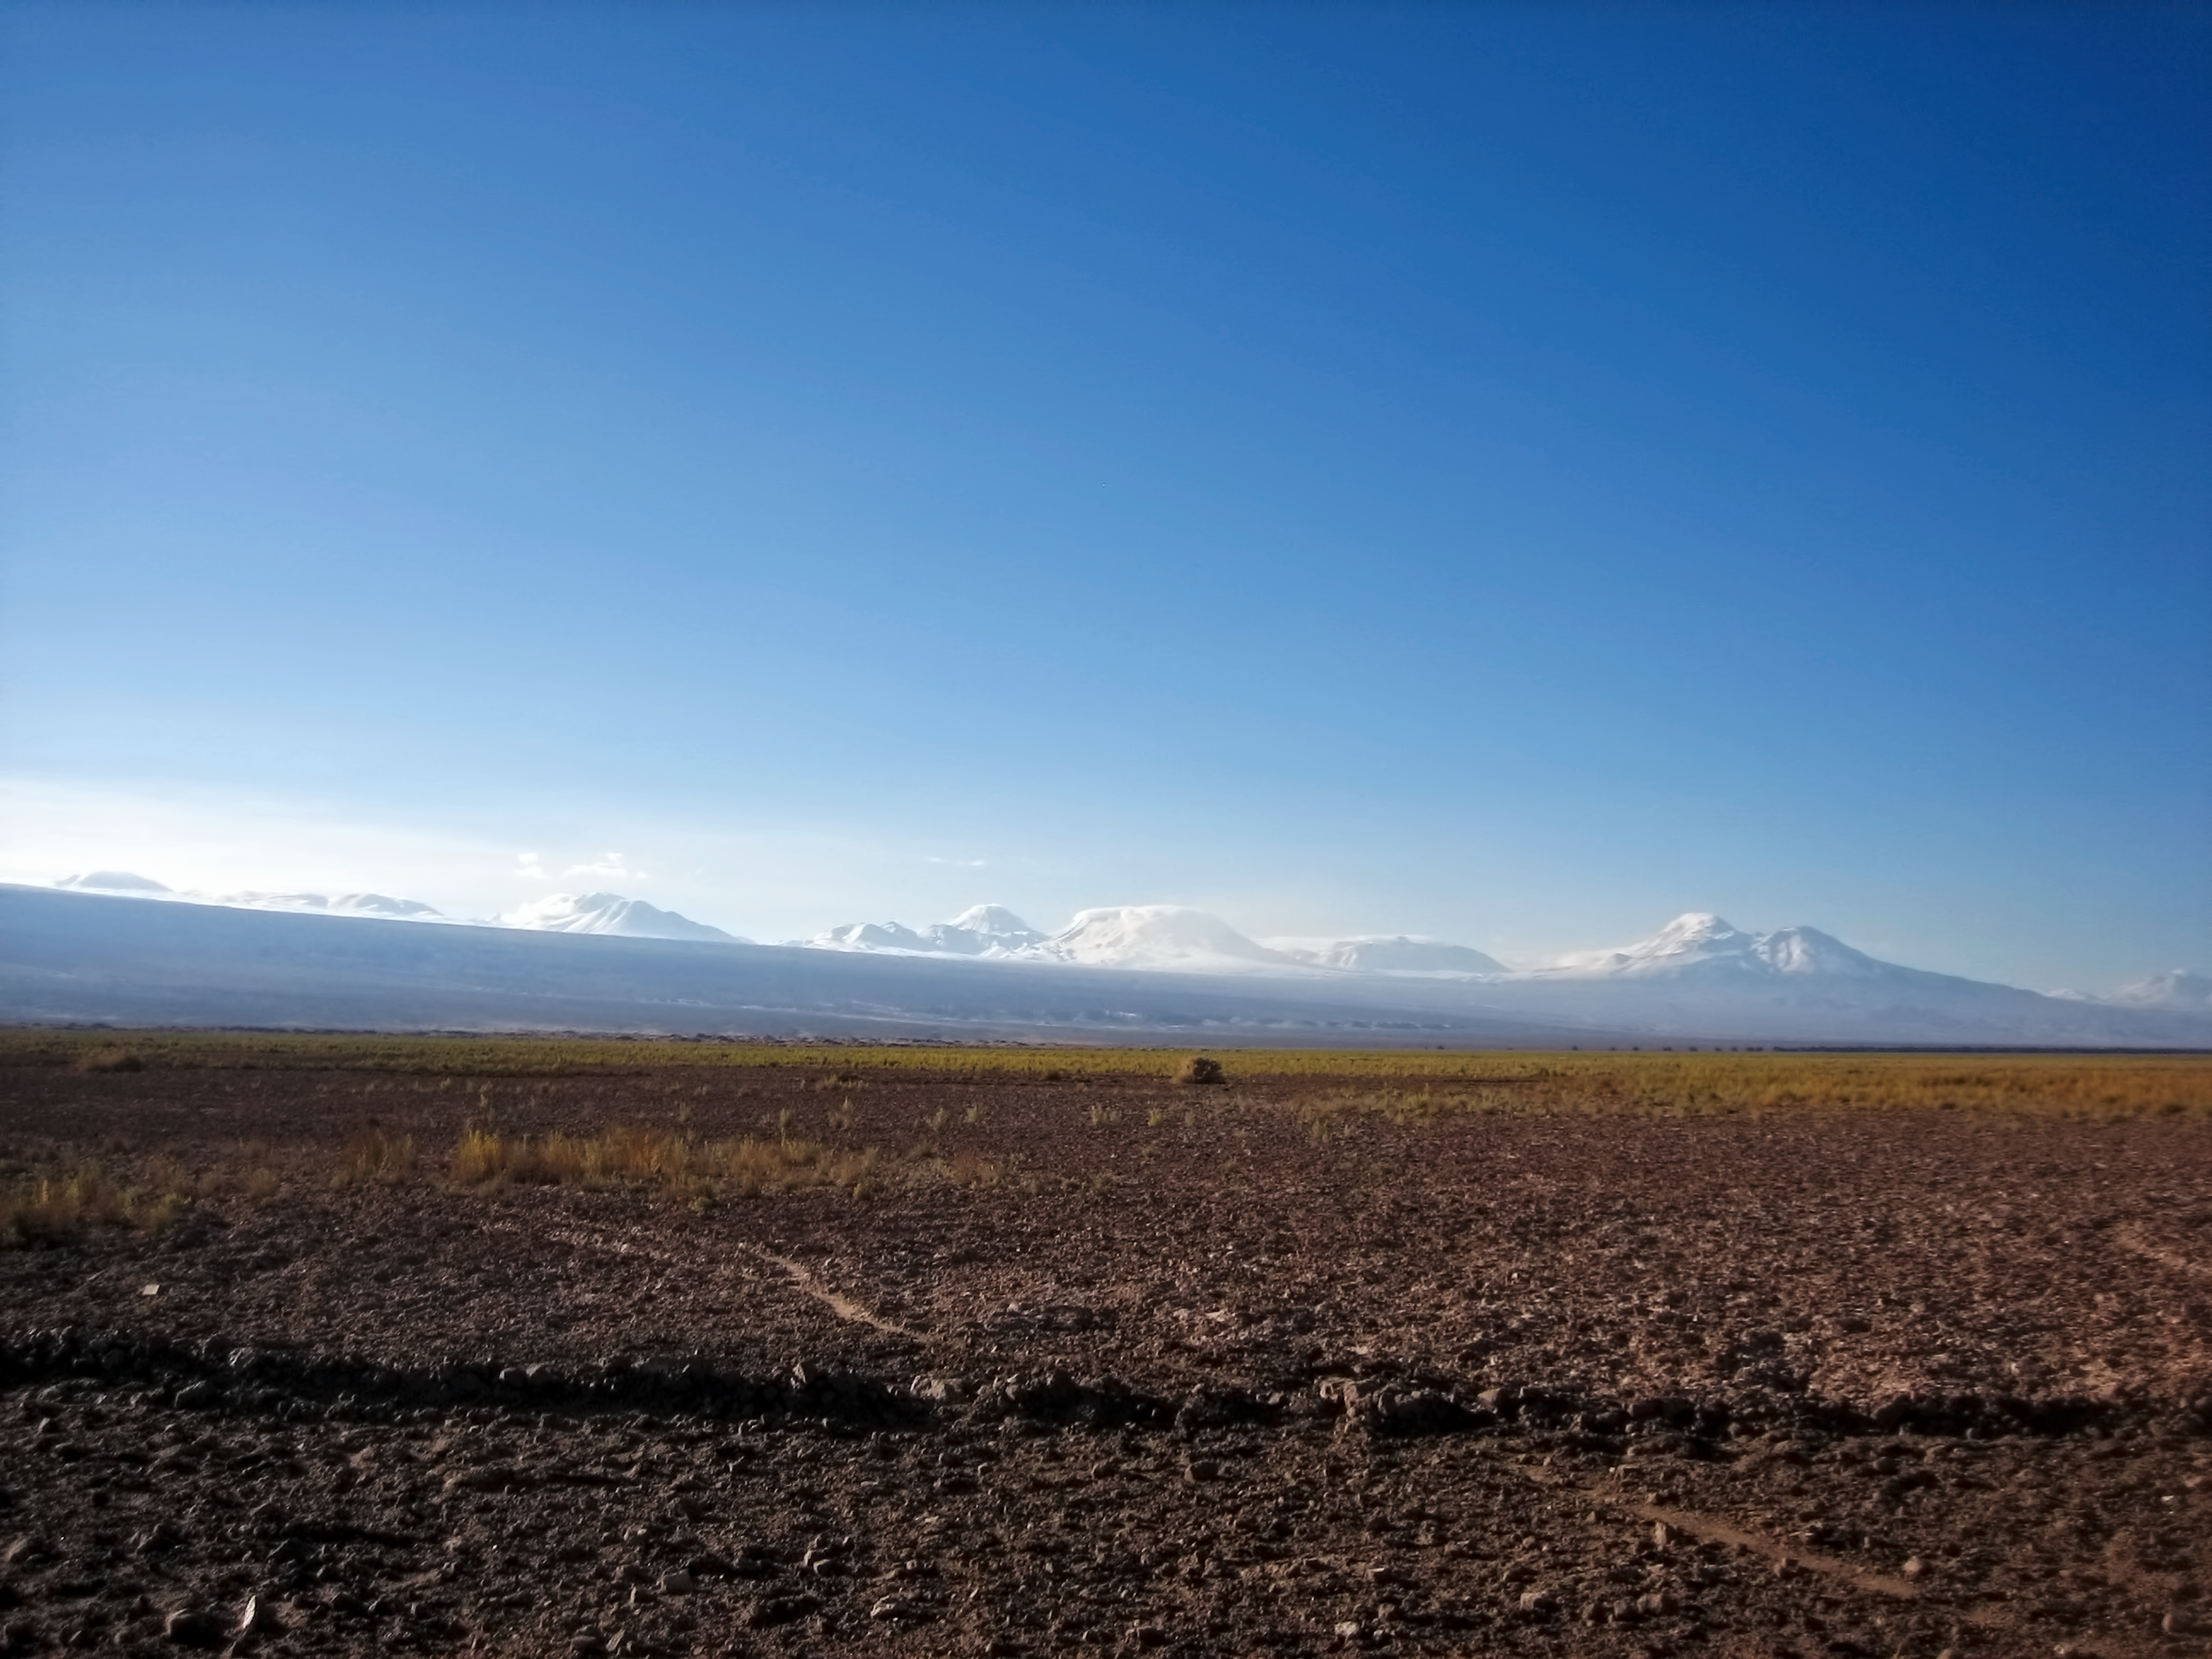

Chajnantor before ALMA

The Chajnantor Plateau before ALMA.

Credit: ESO